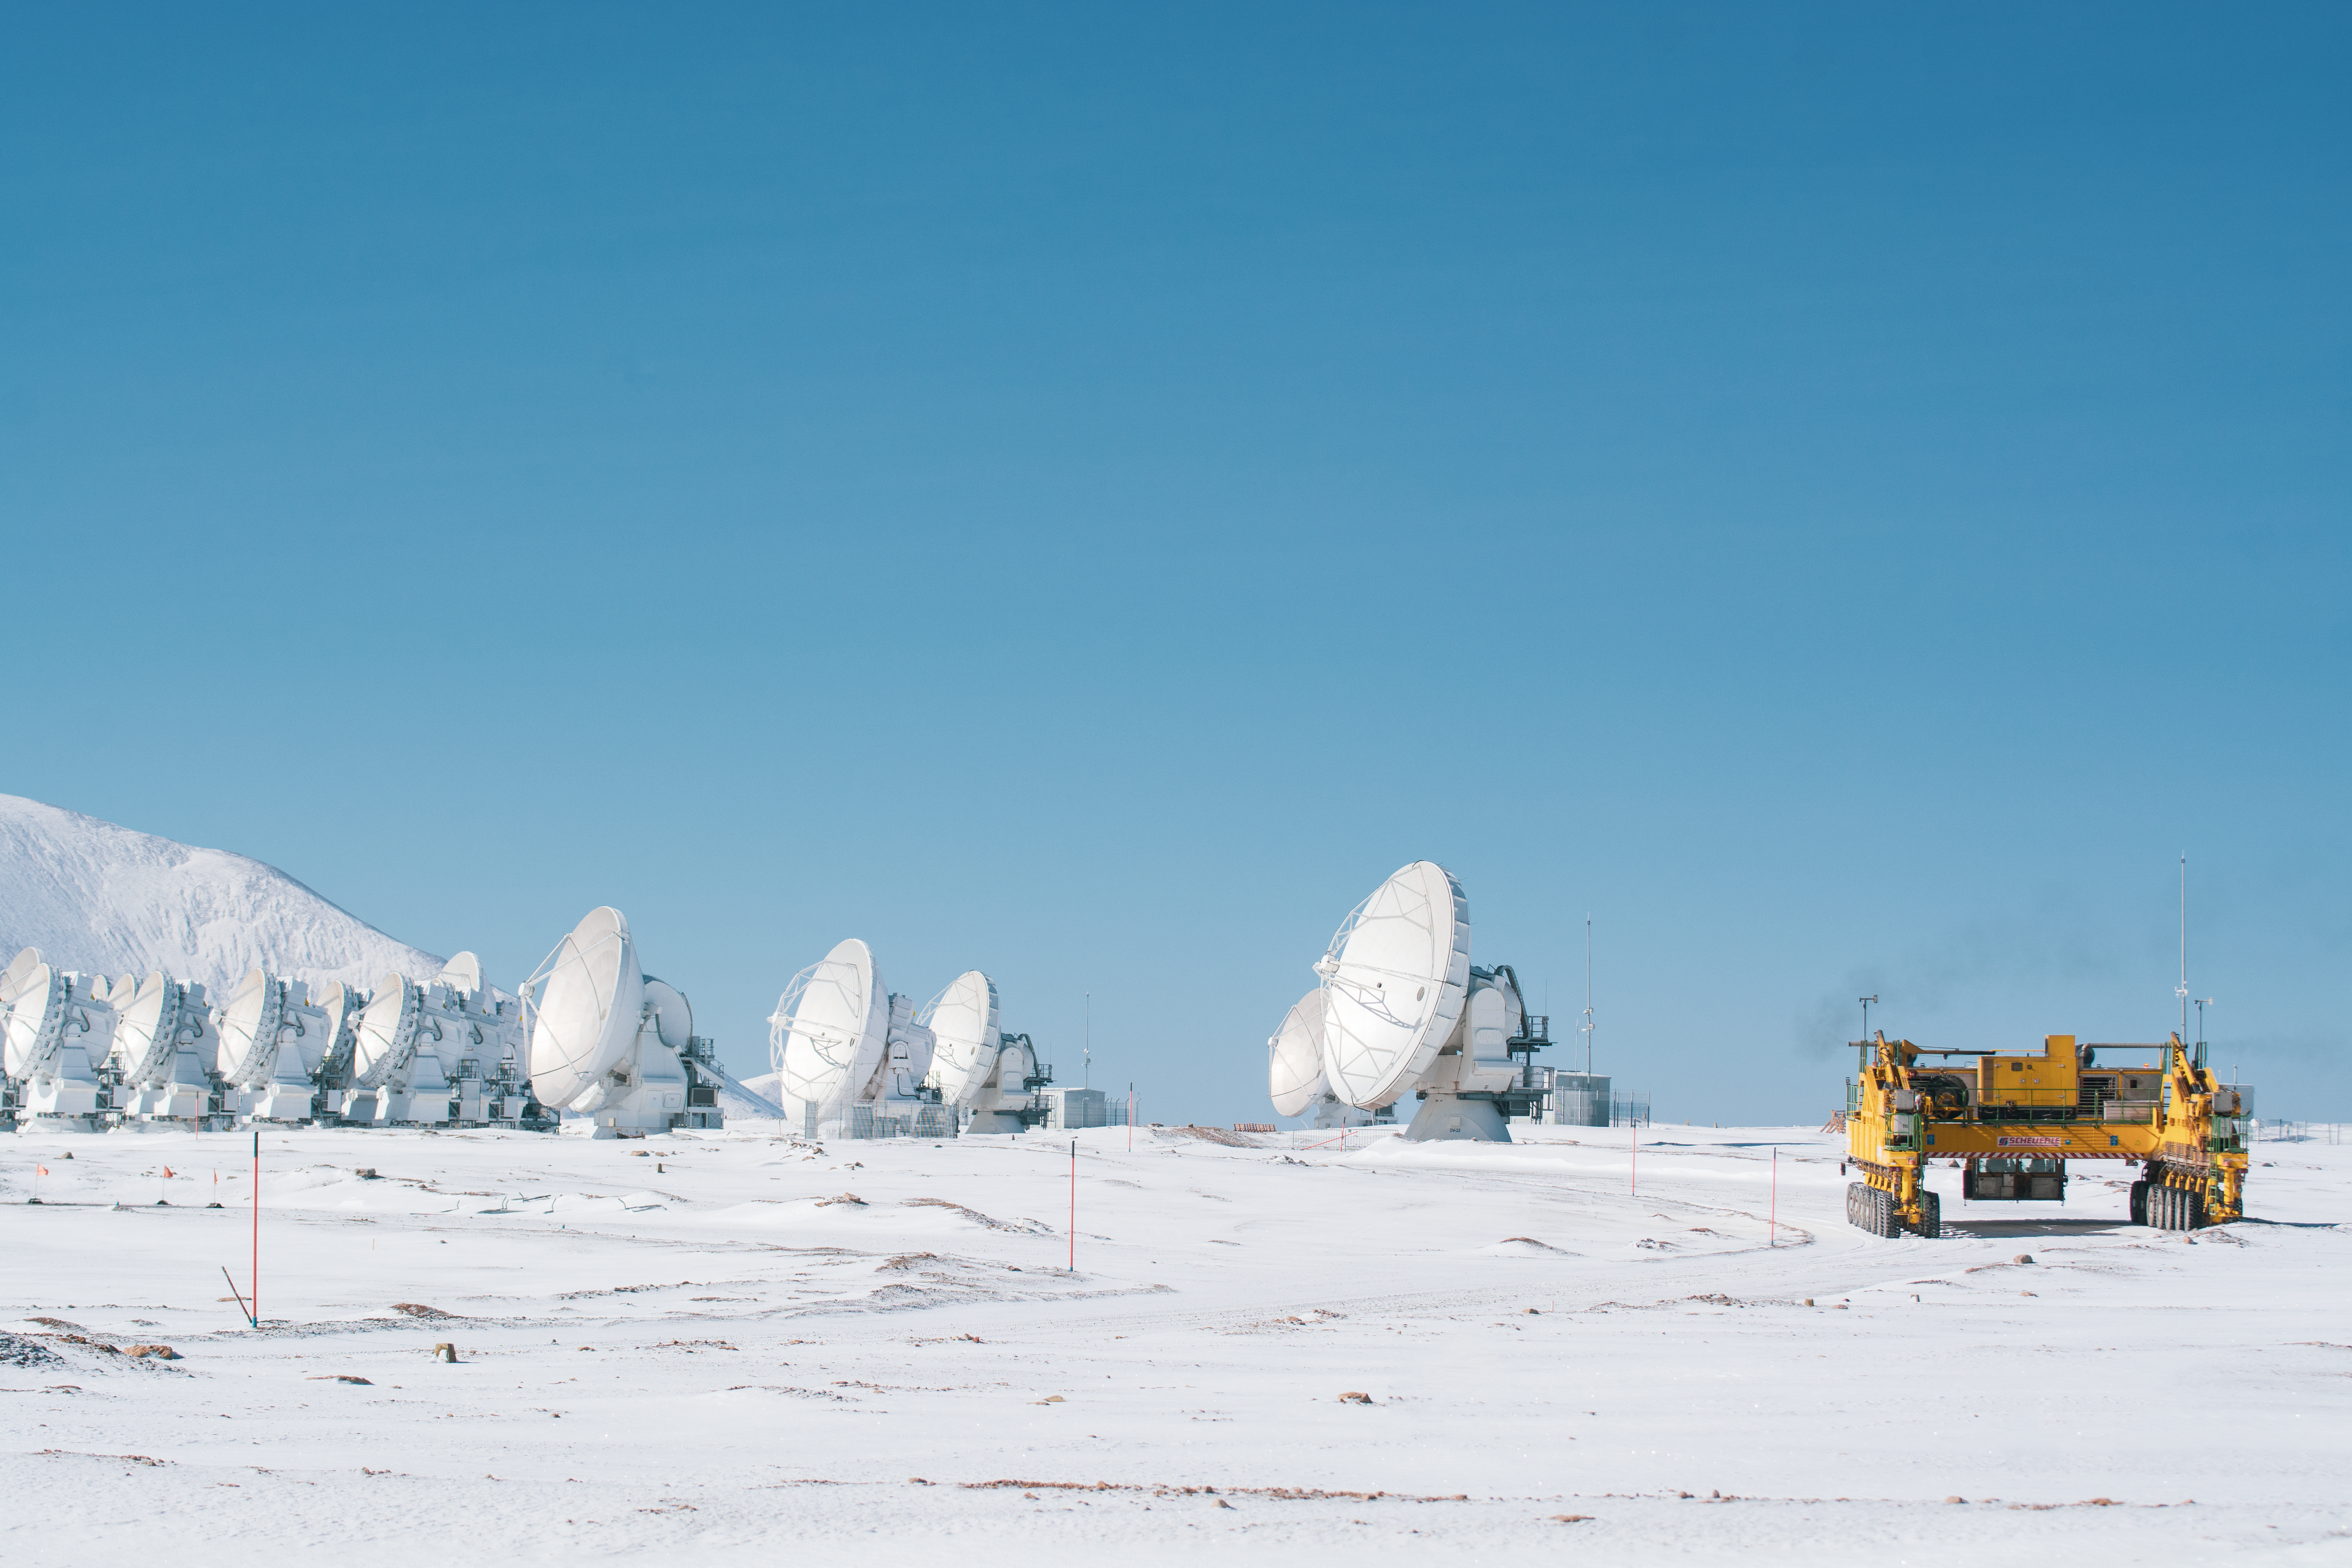

Antennas in disguise

Ask someone to describe a desert and they will tell you of sandy, ochre landscapes. Usually, that description is spot on — but not always, like in this Picture of the Week. For most of the year, the white antennas of the Atacama Large Millimetre/Submillimetre Array (ALMA), operated by ESO and its international partners, stand out against the reddish background of the Atacama Desert. Once in a while, though, the landscape transforms, and the antennas become disguised in a white snowy panorama.

The Atacama is situated between the Andes and the Chilean Coast Range, high mountain ranges that shield the desert from humid winds, making it one of the driest places on Earth. These conditions make places like ALMA’s site ideal for astronomical observations. Even there, though, sometimes it rains — or even snows.

During the winter months of June to September, temperatures can drop to -20 °C and precipitation falls in the shape of snow. Yet ALMA does not stop working. The antennas remain operational, but may need to sunbathe for a bit, to melt the snow that accumulates on their surface. Even the dark-yellow antenna transporters — nicknamed Otto and Lore — can keep on moving the antennas around. Snow or no snow, ALMA is always in search of new discoveries.

Credit: S. Otarola/ESO